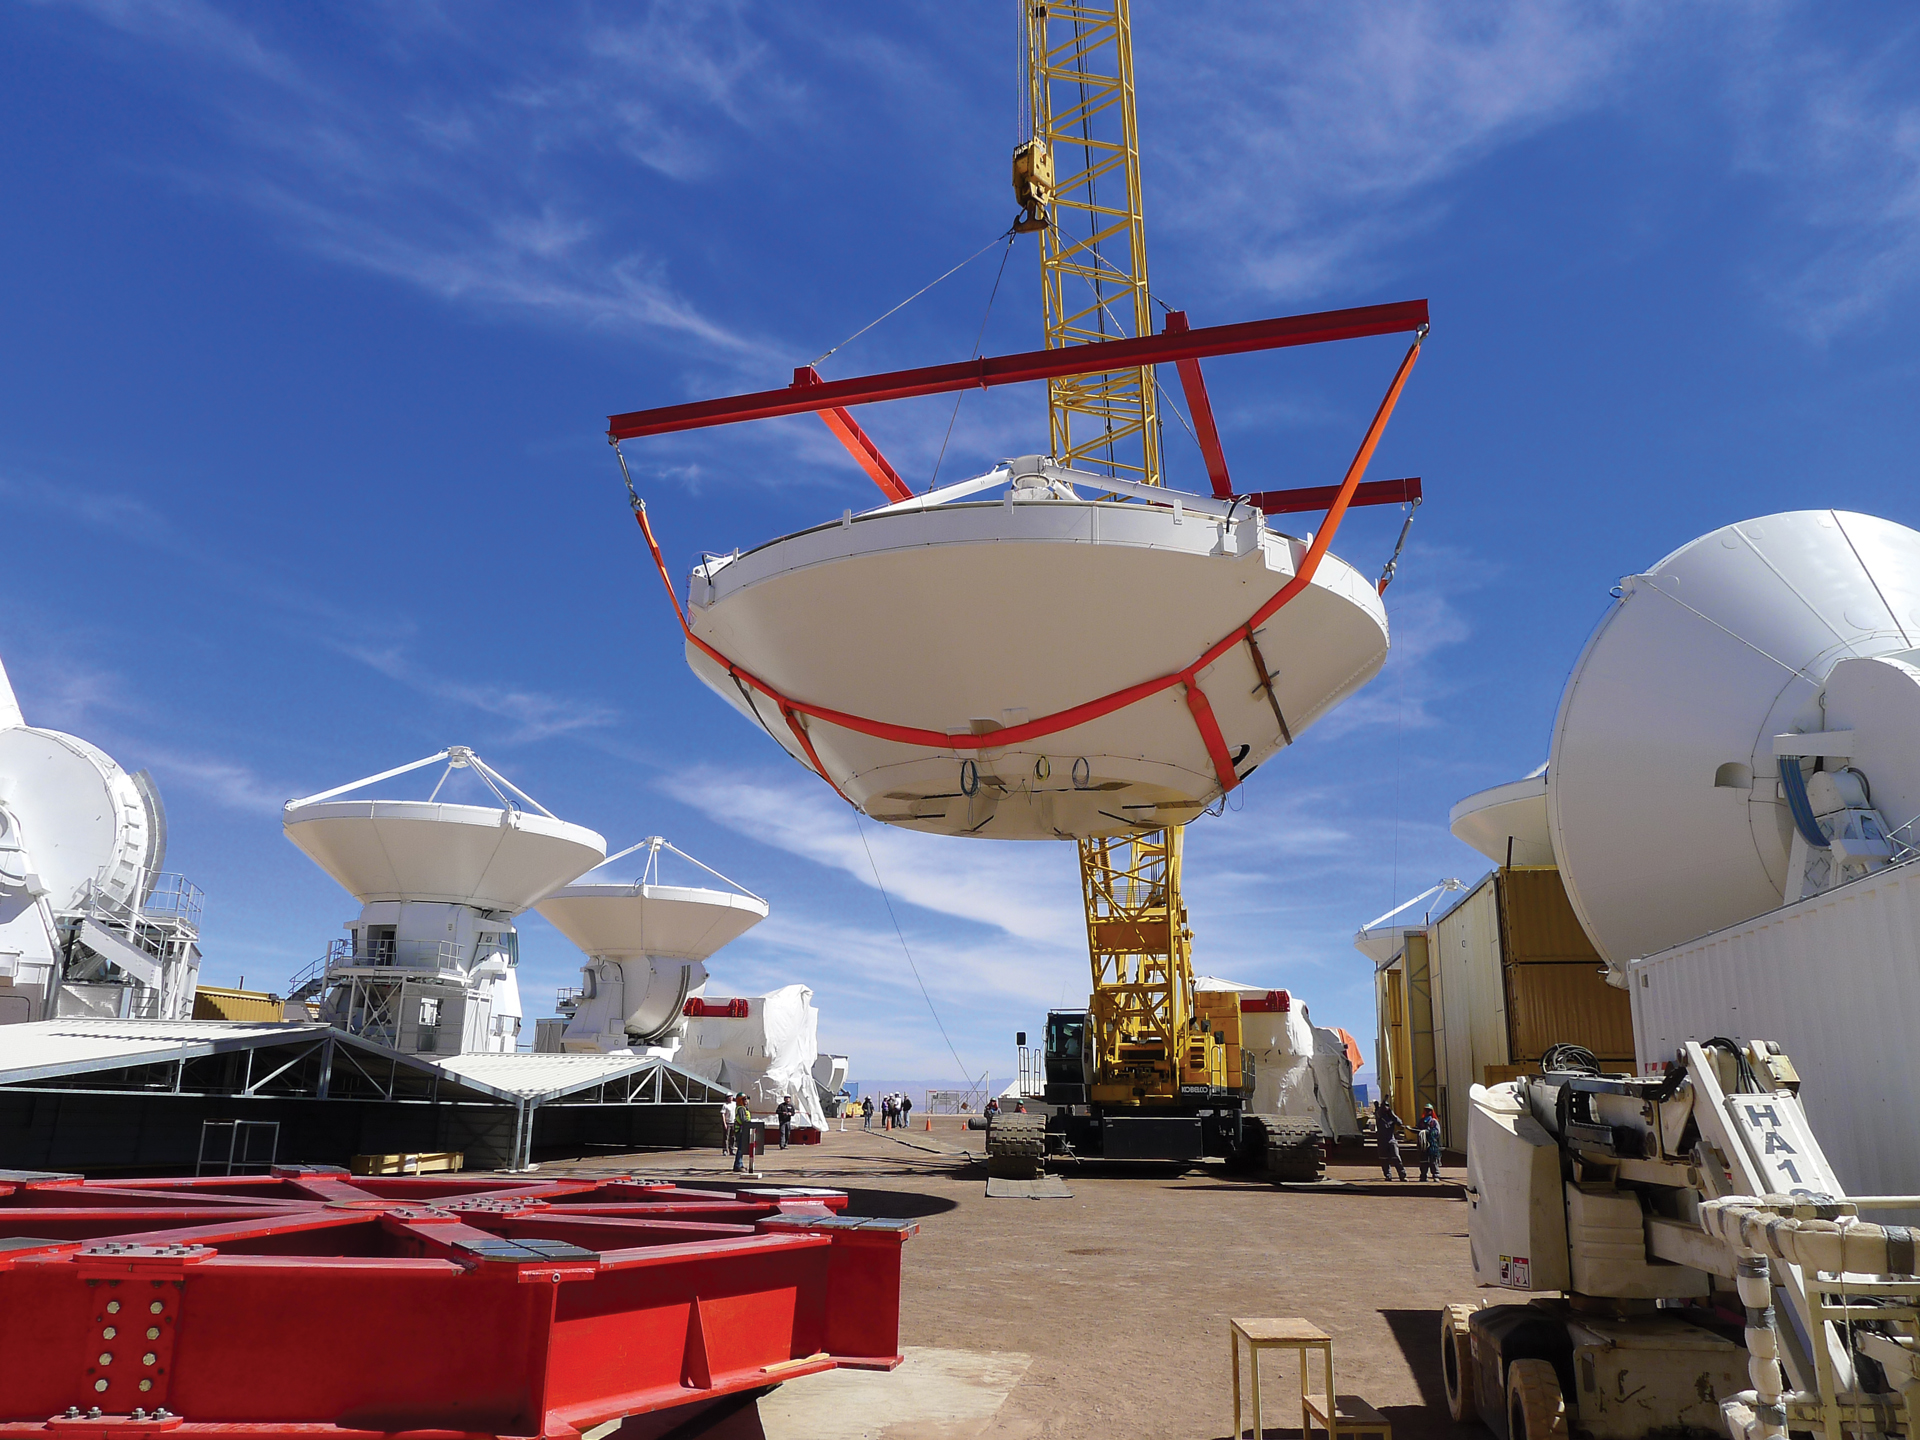

Carrying an ALMA antenna dish

A fully assembled 12-meter dish of a European ALMA telescope is lifted for placement atop a base in the European telescope assembly area at the ALMA Operations Support Facility in northern Chile. Each antenna weighs over 100 tons and, once completed, the antennas are transfered to ALMA’s high site on a transporter that weighs over 130 tons.

Credit: T. Burchell, NRAO/AUI/NSF